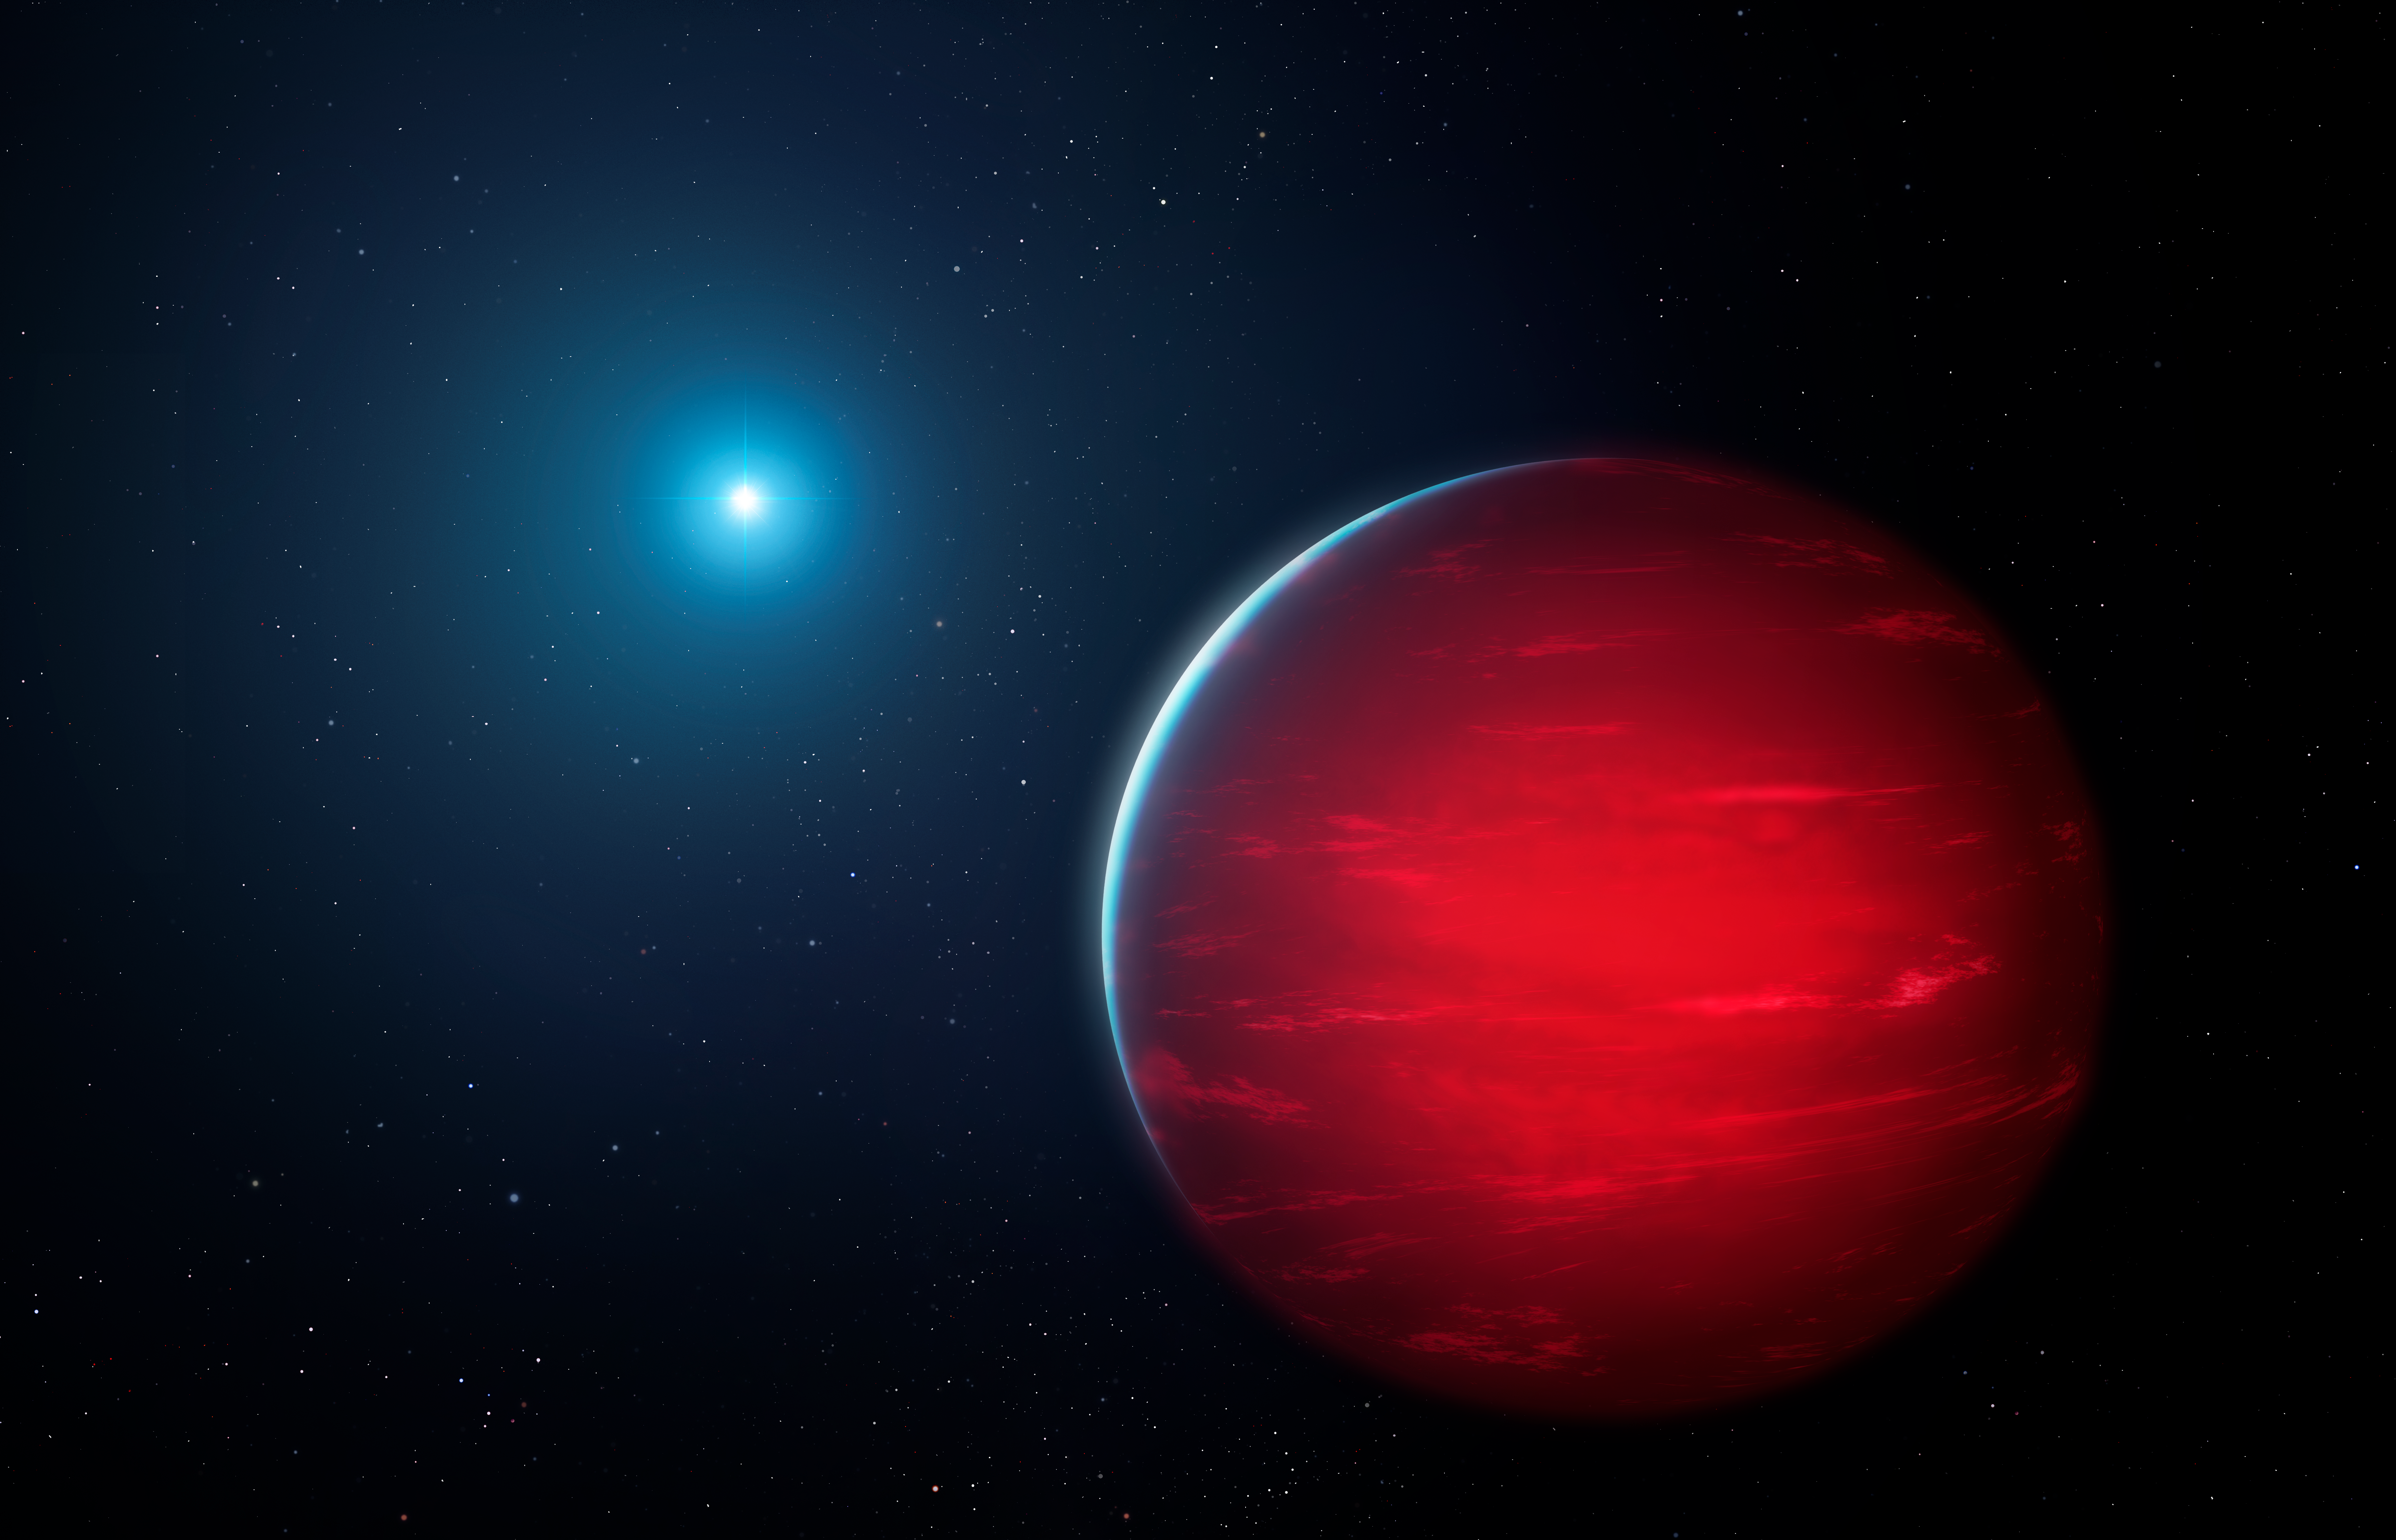

Illustration of an ultracool dwarf with a companion white dwarf

Illustration of an ultracool dwarf with a companion white dwarf. Ace citizen scientist Frank Kiwy used the Astro Data Lab science platform at NSF NOIRLab to discover 34 new ultracool dwarf binary systems in the Sun’s neighborhood, nearly doubling the number of such systems known.

Credit: NOIRLab/NSF/AURA/M. Garlick